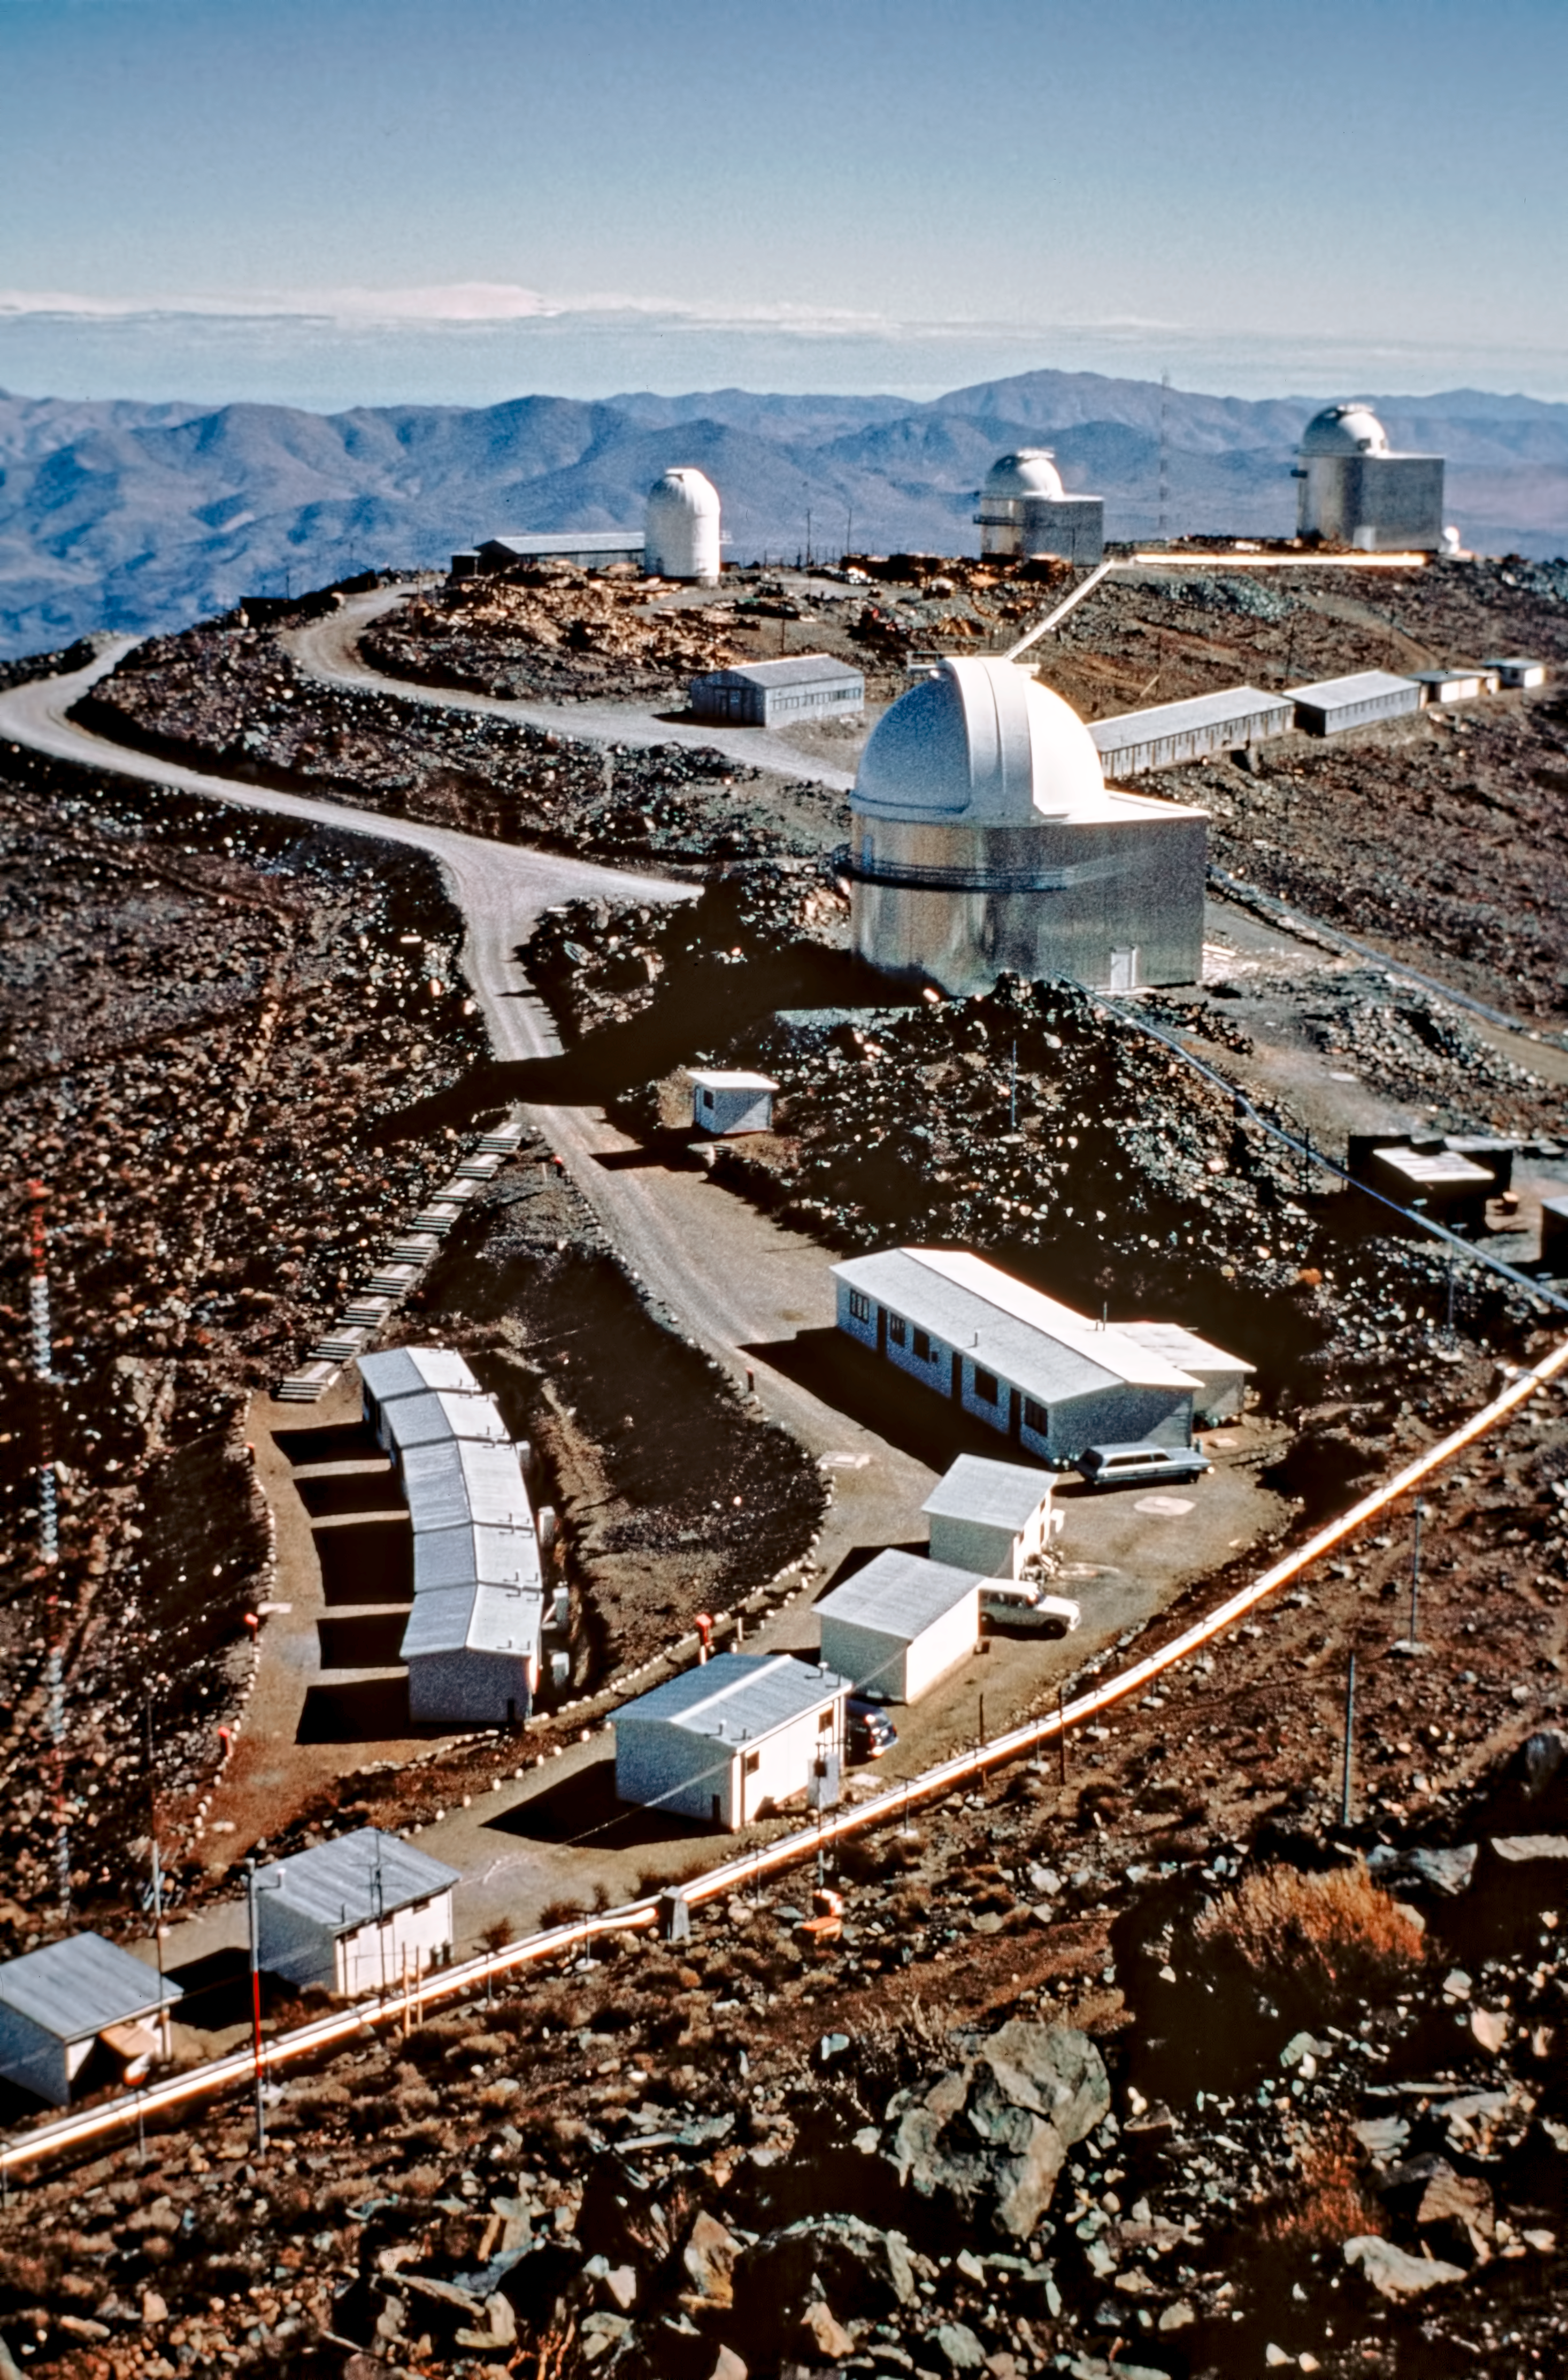

A window to the past — La Silla's transformation through time

This is the historical image from the “then and now” Picture of the Week, “A Window to the Past — La Silla’s transformation through time.”

Credit: ESO/E. Maurice